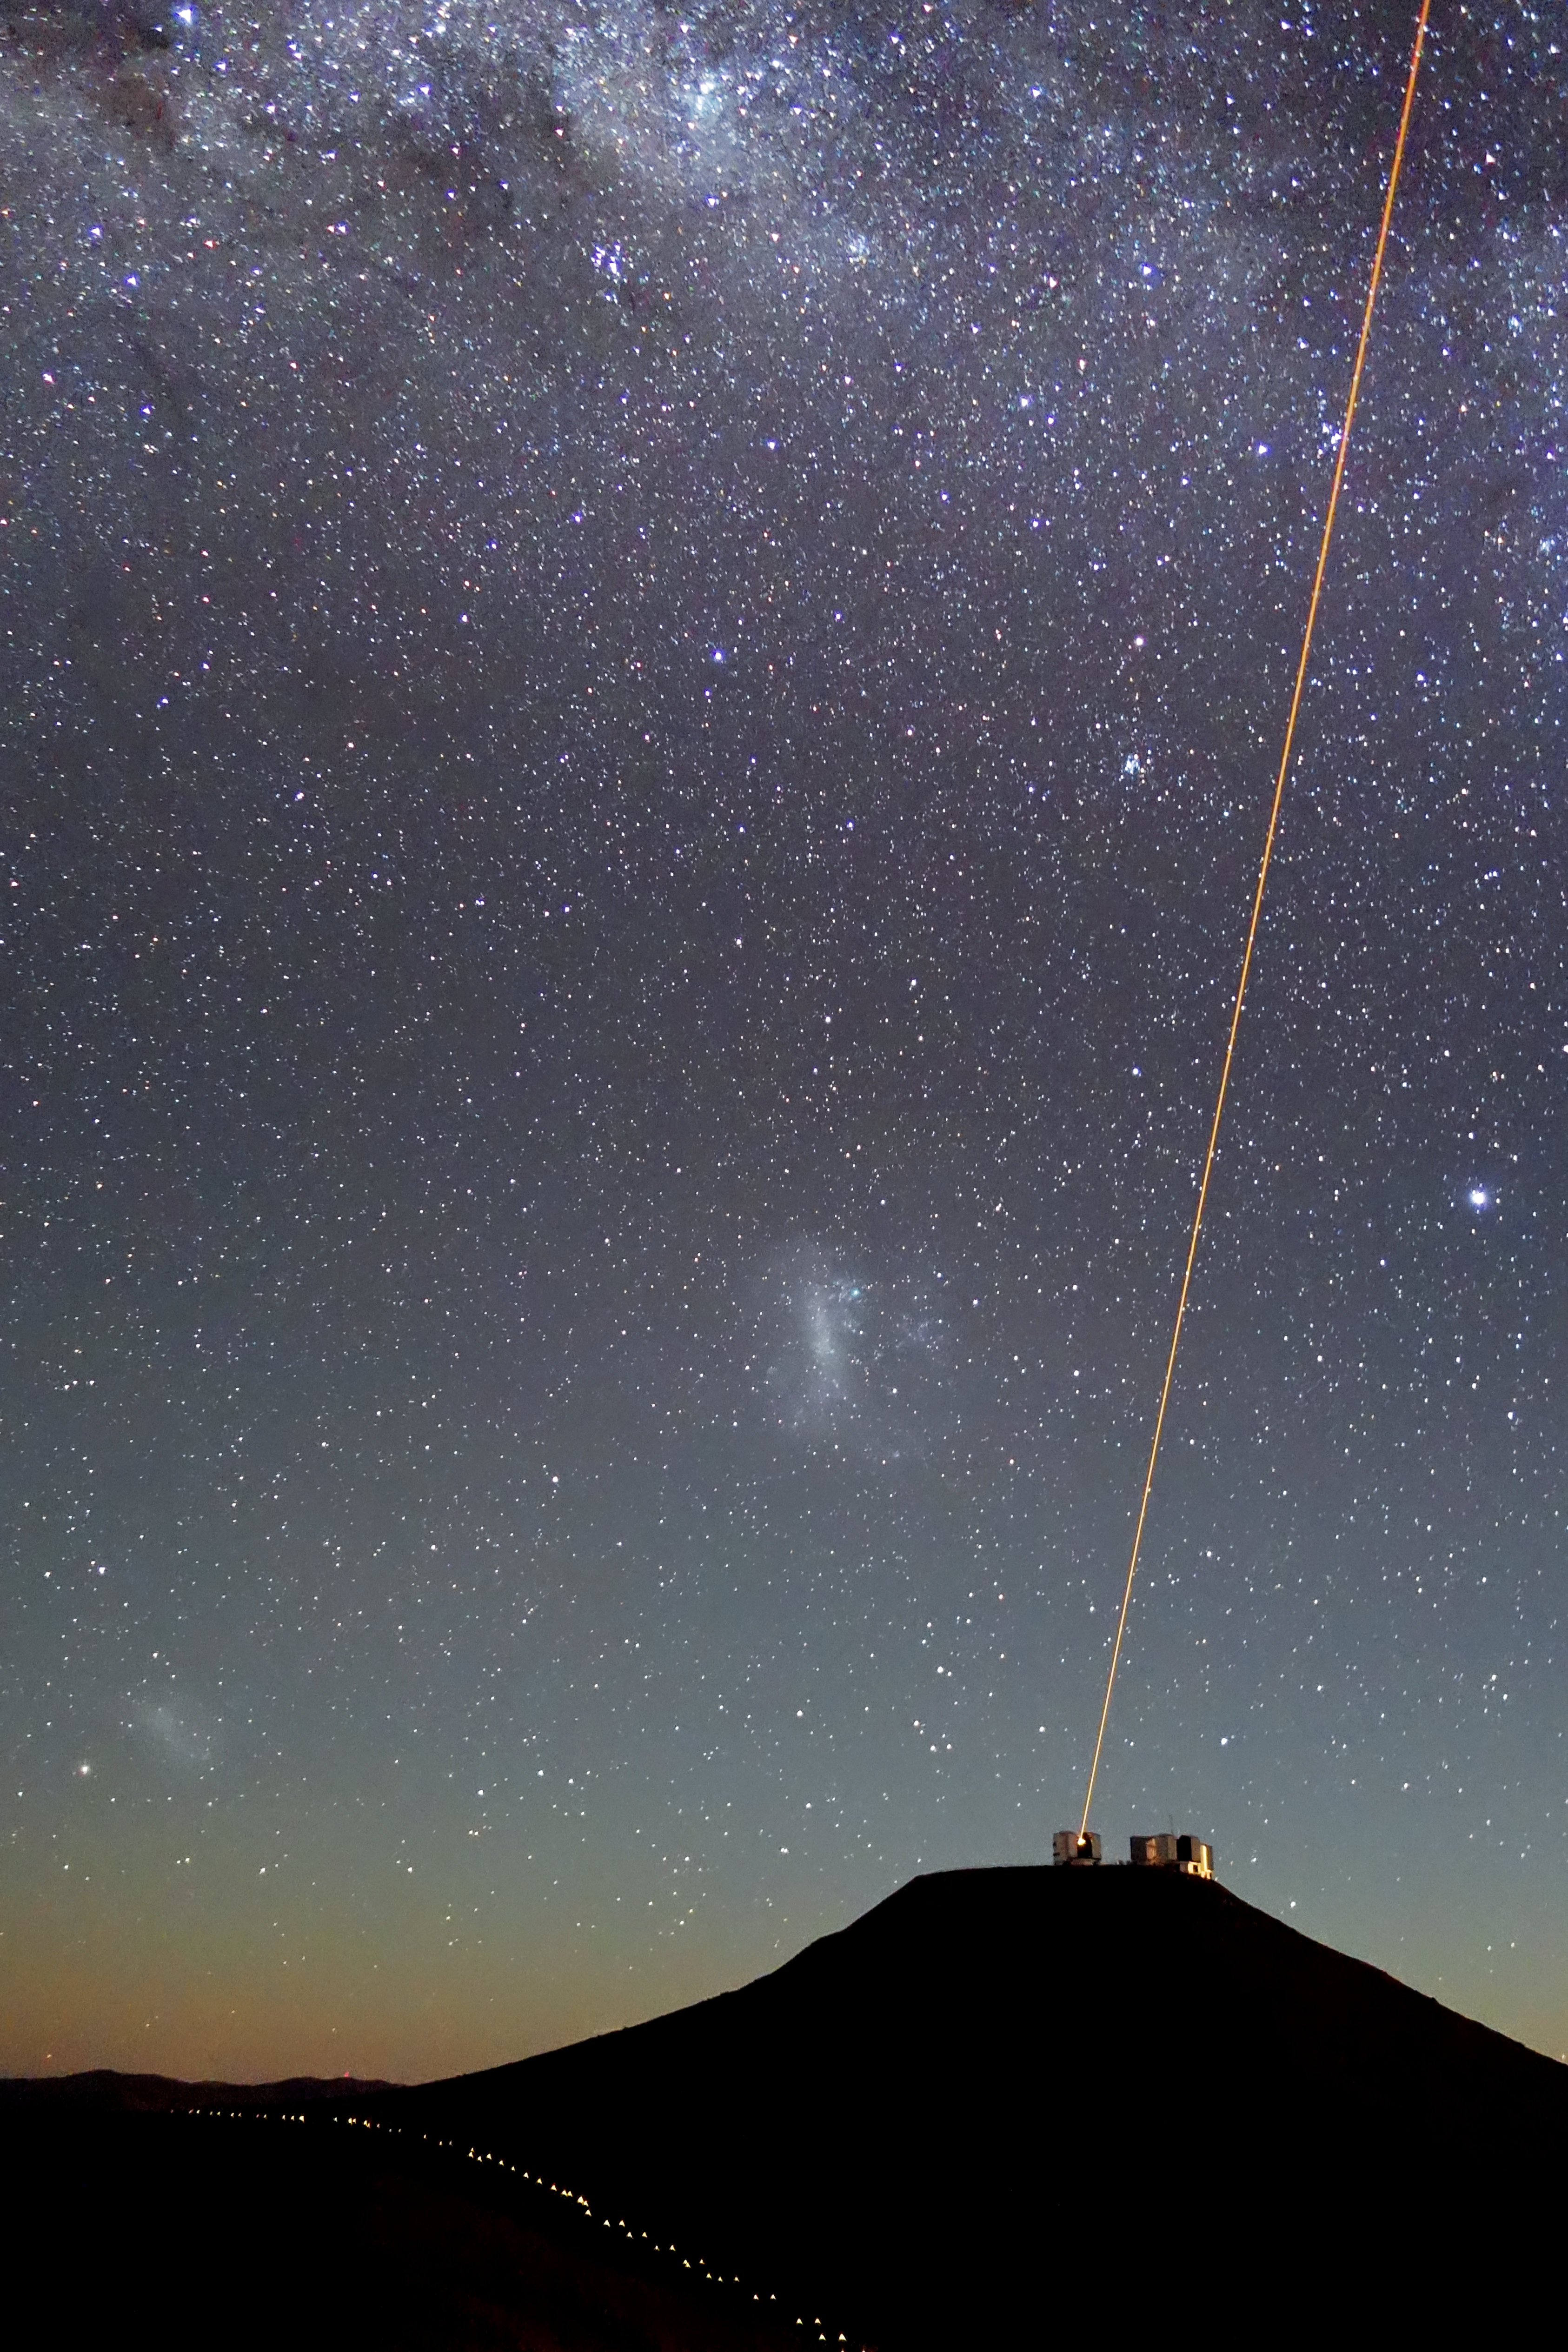

A guiding star

A solitary laser beam cuts through the night sky. It streaks upwards from Unit Telescope 4 of ESO's Very Large Telescope, located at Paranal Observatory in Chile. The two Magellanic Clouds are visible to the left of the beam as faint, fuzzy patches against the starry background. The particularly bright star to the right of the beam is Canopus, the second brightest star in our night sky after Sirius.

When ground-based telescopes view stars, the light they collect must travel through the layers of our atmosphere. The same water vapour, pollution, and turbulence that causes the stars in the sky to twinkle also result in blurred images — so in comes a technique known as adaptive optics.

Adaptive optics systems use sophisticated deformable mirrors to counteract the negative effects of our atmosphere. The laser shines up into the sky, creating an artificial star about 90 kilometres from the ground. Astronomers can then measure how this fake star twinkles in time, and can correct for this distortion. Telescopes that use adaptive optics can produce images sharper than those from space-based telescopes at certain wavelengths.

A similar system is to be installed on the European Extremely Large Telescope (E-ELT). The E-ELT will have six lasers, which will provide even higher-quality astronomical images over a much larger field-of-view — and provide more opportunities for striking snaps like this one.

This image was taken on 4 March 2013 from the Visible and Infrared Survey Telescope for Astronomy (VISTA) platform by ESO photo ambassador Julien Girard, a staff astronomer at ESO. It was taken using a point and shoot compact camera which nowadays can perform night photography.

Credit: ESO/J. Girard (djulik.com)